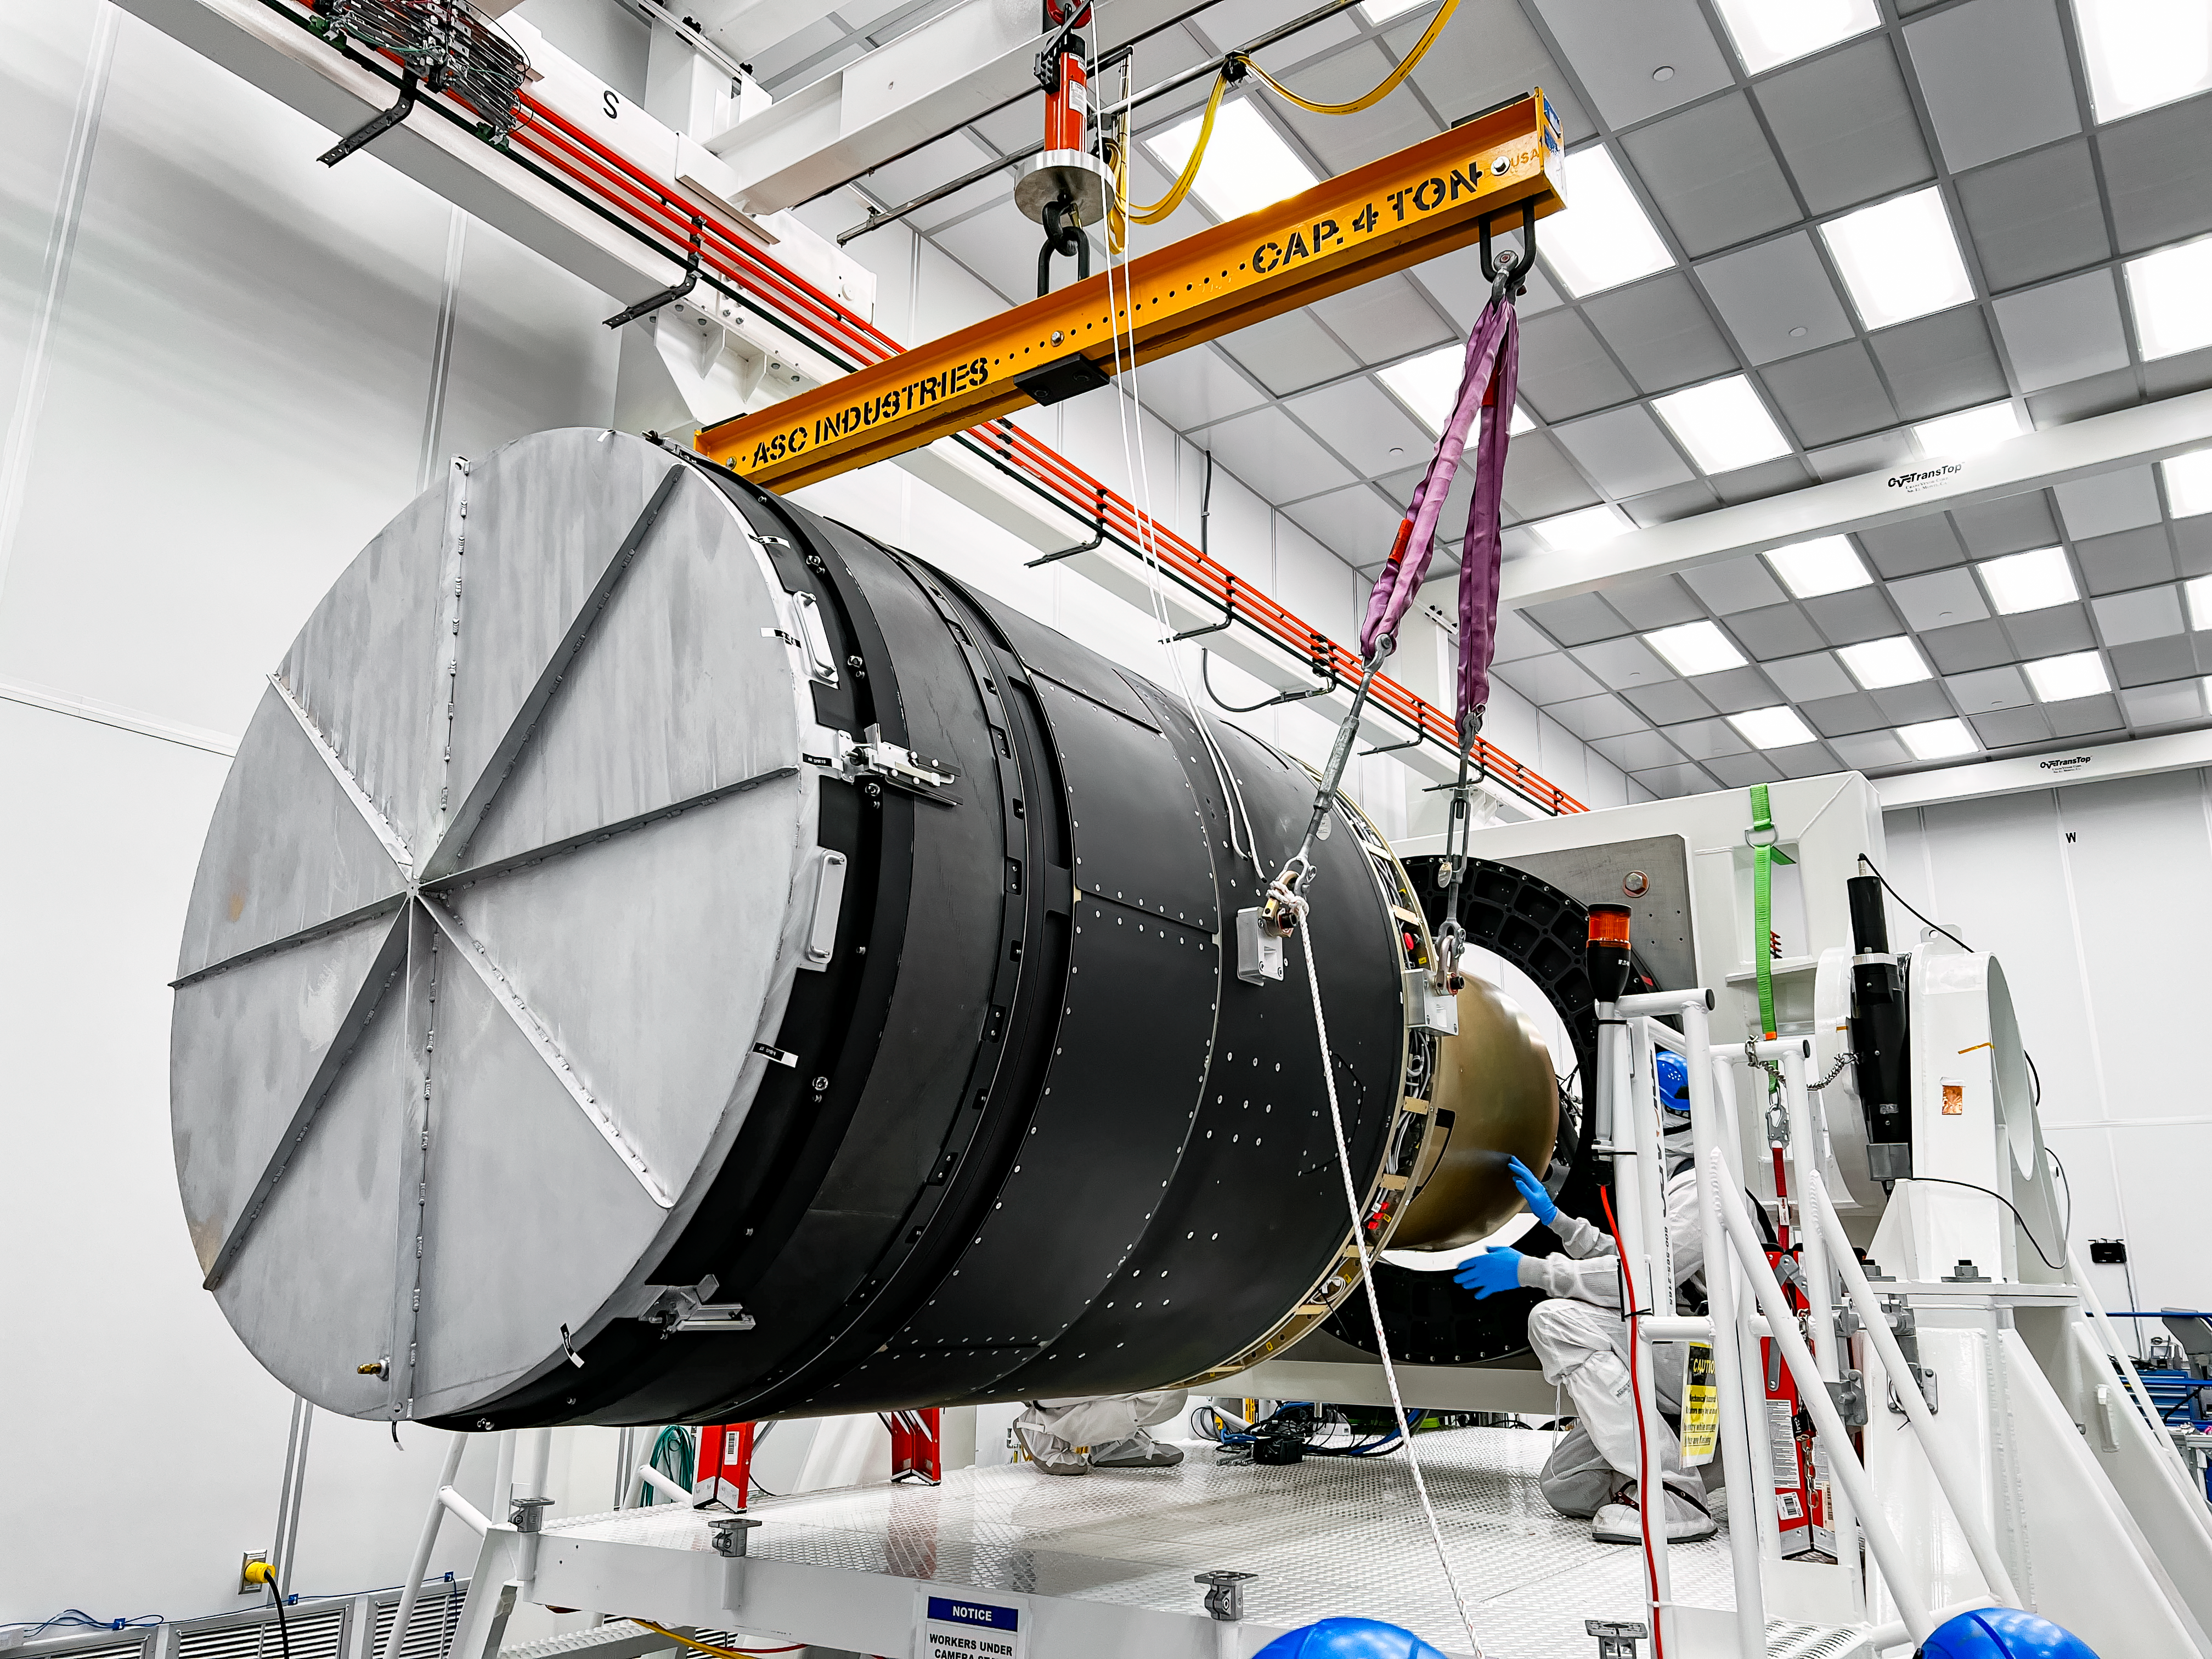

LSST Camera Lift

At SLAC National Accelerator Laboratory, the LSST Camera team recently moved the camera onto the integration stand and are now preparing it for a 10-week functional and electro-optical test run. This was the last big crane lift of the camera before it’s packed for shipping.

Credit: RubinObs/NOIRLab/SLAC/NSF/DOE/AURA